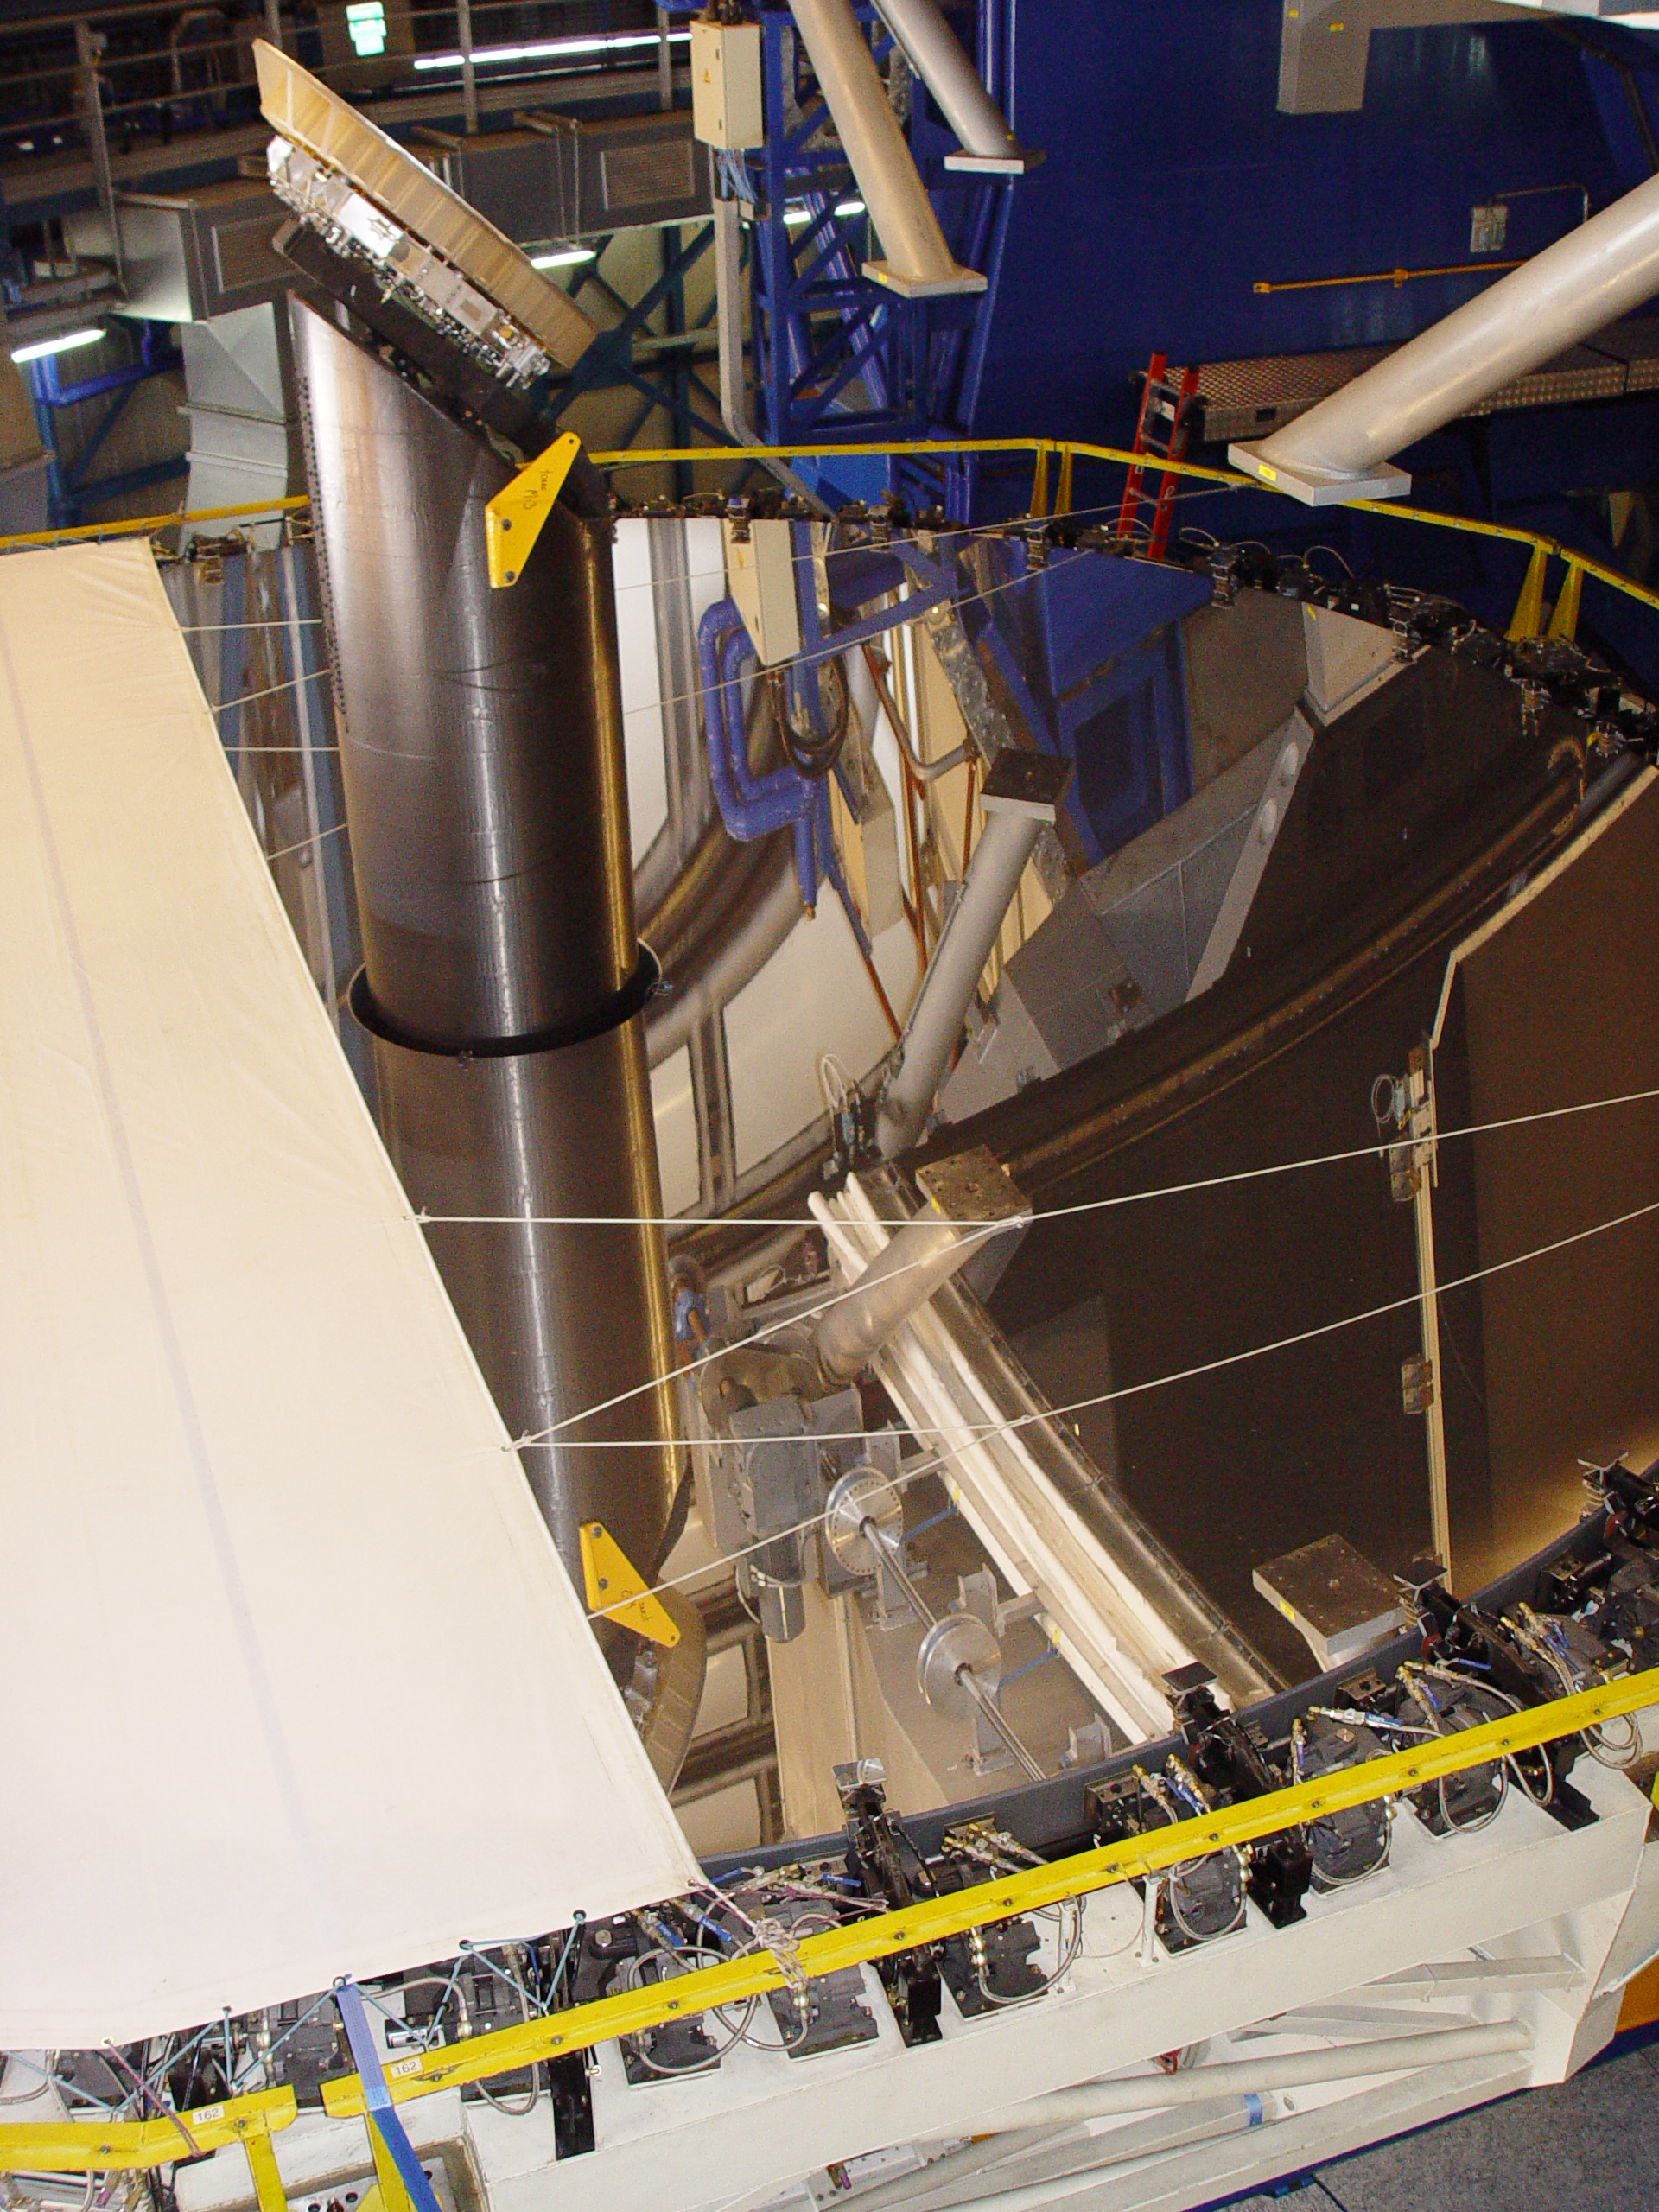

VLT´s UT2 coating

The primary mirror (M1) of UT2, already detached from the telescope structure, is being covered for its transportation from the telescope to the Main Maintenance Building (MMB), where it will be recoated. The purpose of this cover is to avoid that the sun hits the mirror. The cleaning of the VLT´s M1s is a very delicate operation which takes place every 18 months and consists in removing the reflective aluminum layer by chemical washing and then recoating the mirror.

Credit: ESO